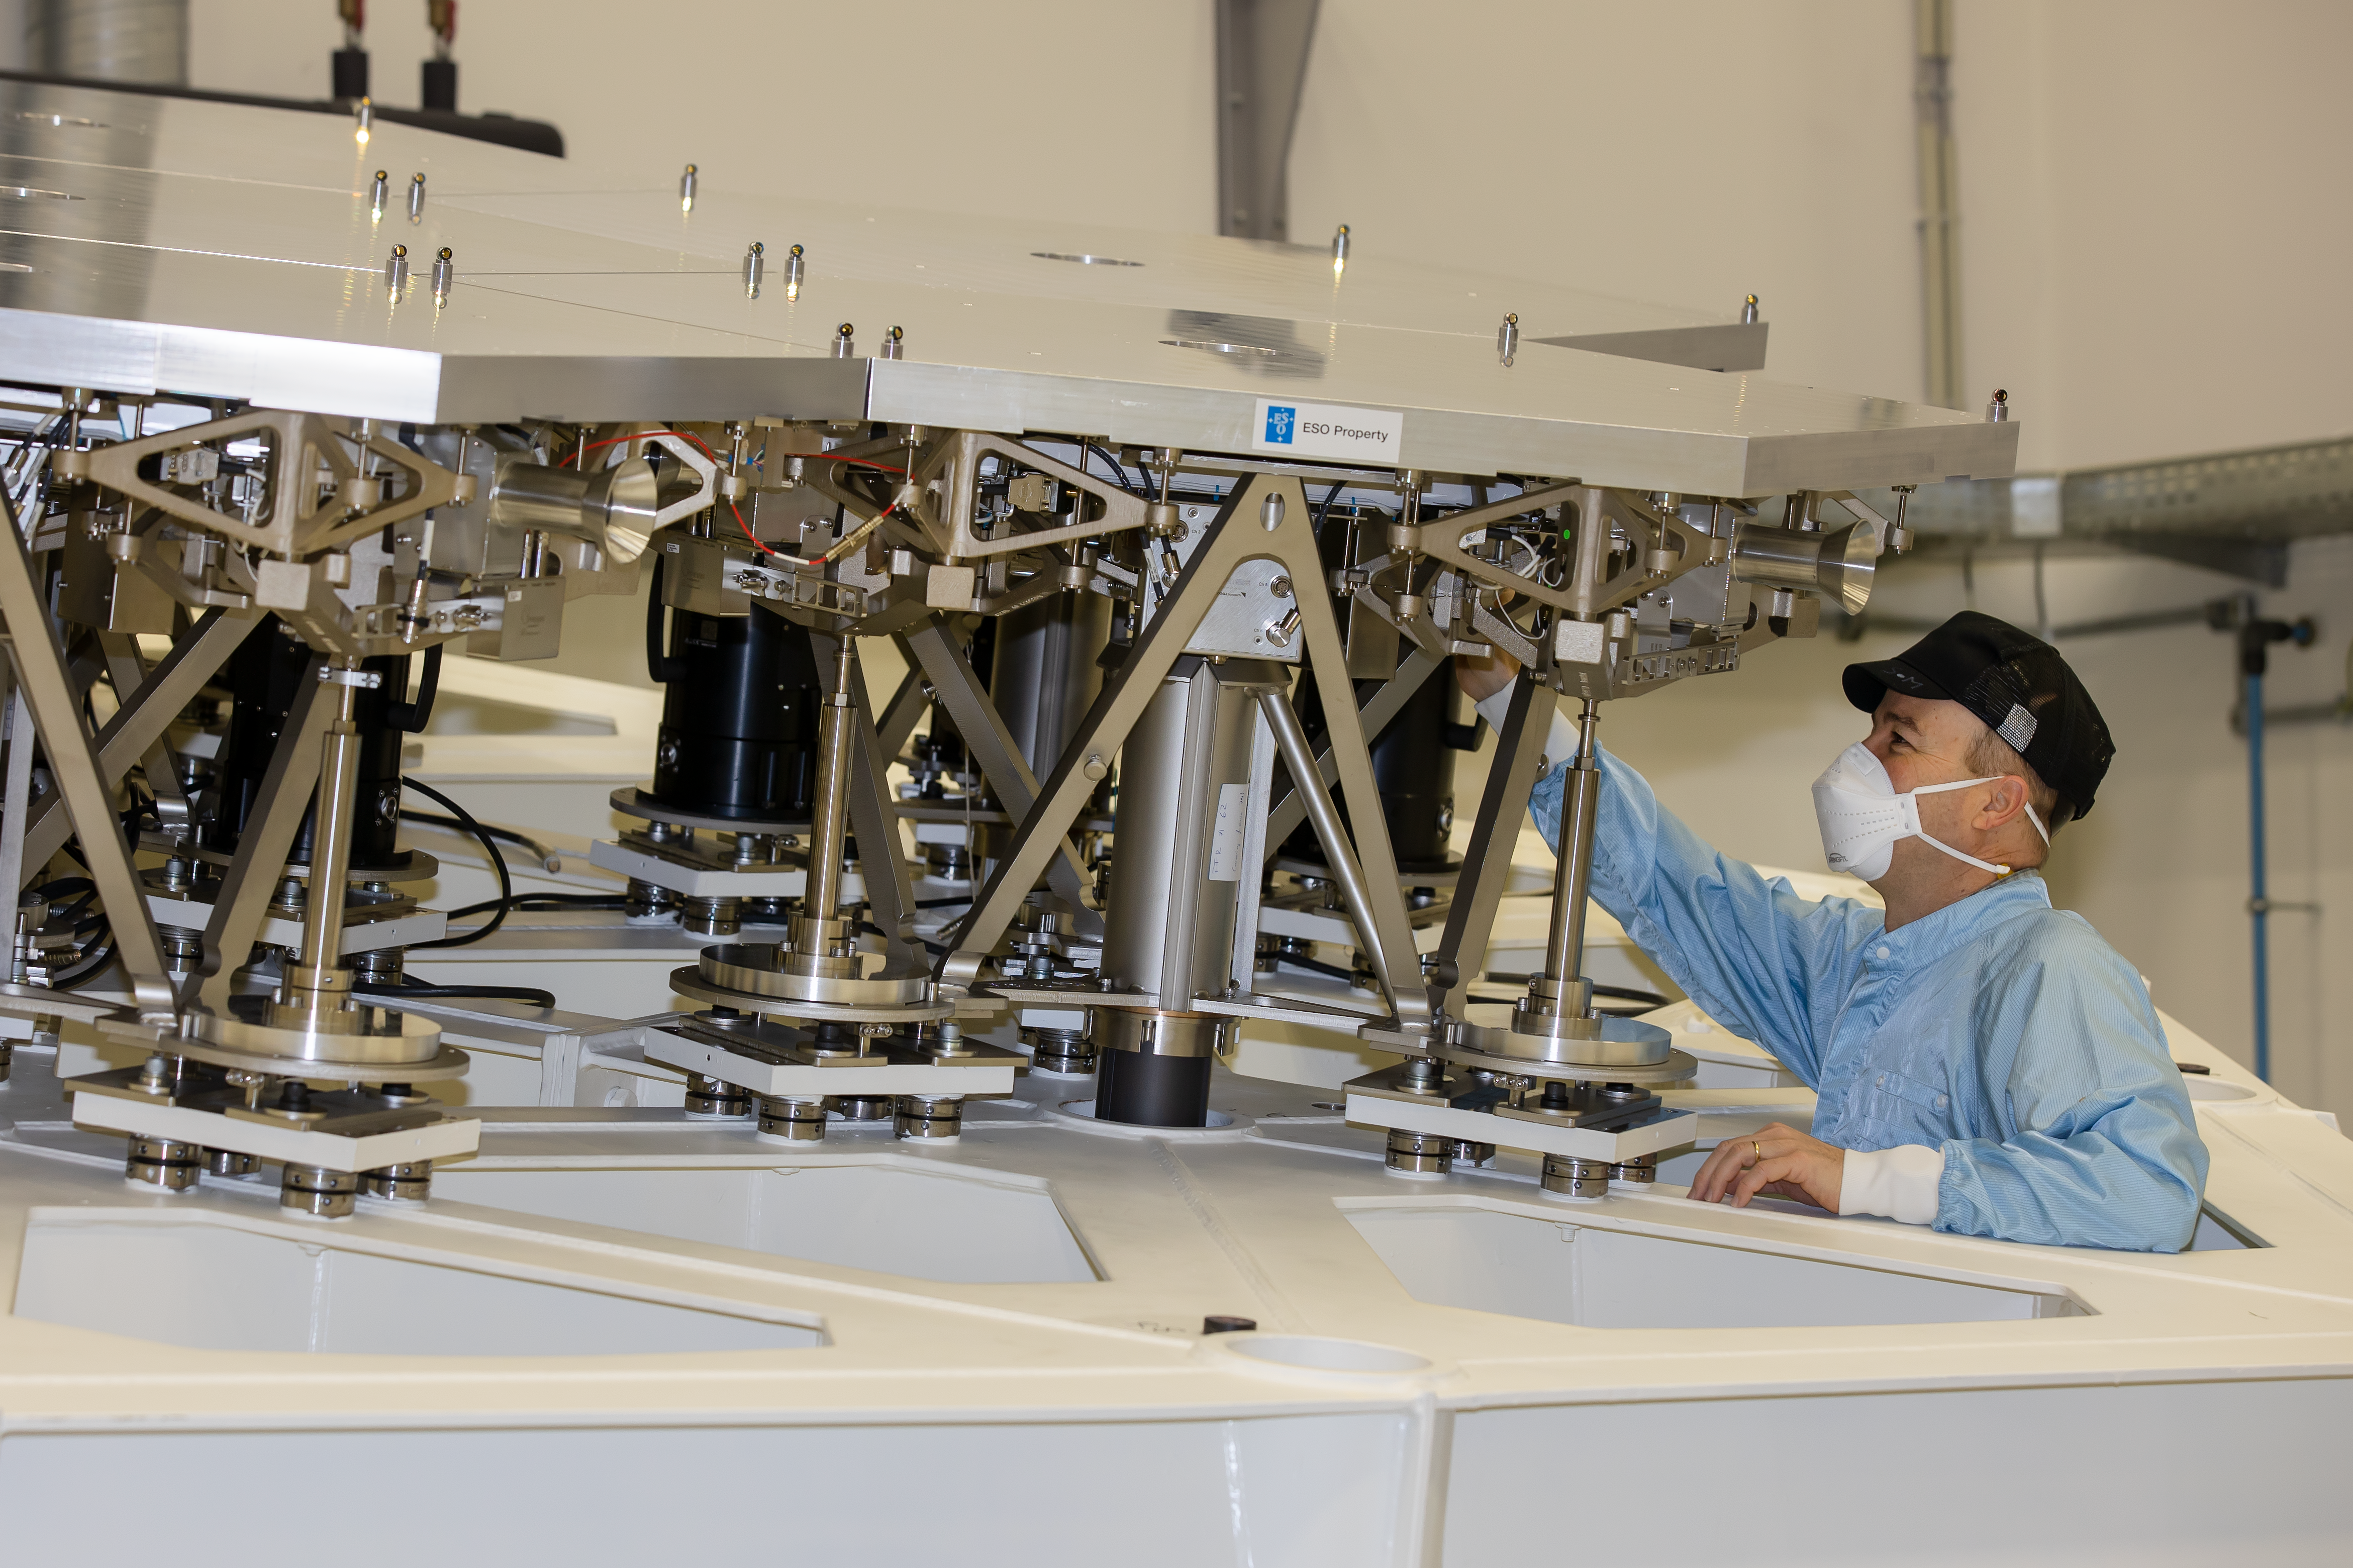

ESO engineer at the ELT M1 Test Facility at ESO Headquarters

This photo shows ESO engineer Philippe Gitton working on a test model of the main mirror of ESO's Extremely Large Telescope (ELT) in January 2021. The "M1 Test Facility" was erected at ESO's Headquarters in Garching to develop and test this mirror, known as M1. As a physical model replicating in a 1:1 scale a portion of the telescope's main structure and of the M1 system, this facility is allowing engineers to extensively test the system and all its components long before the real mirror becomes operational. ESO's ELT will be located in Cerro Armazones in Chile and is expected to start operating later this decade.

Credit: ESO/S. Ströbele